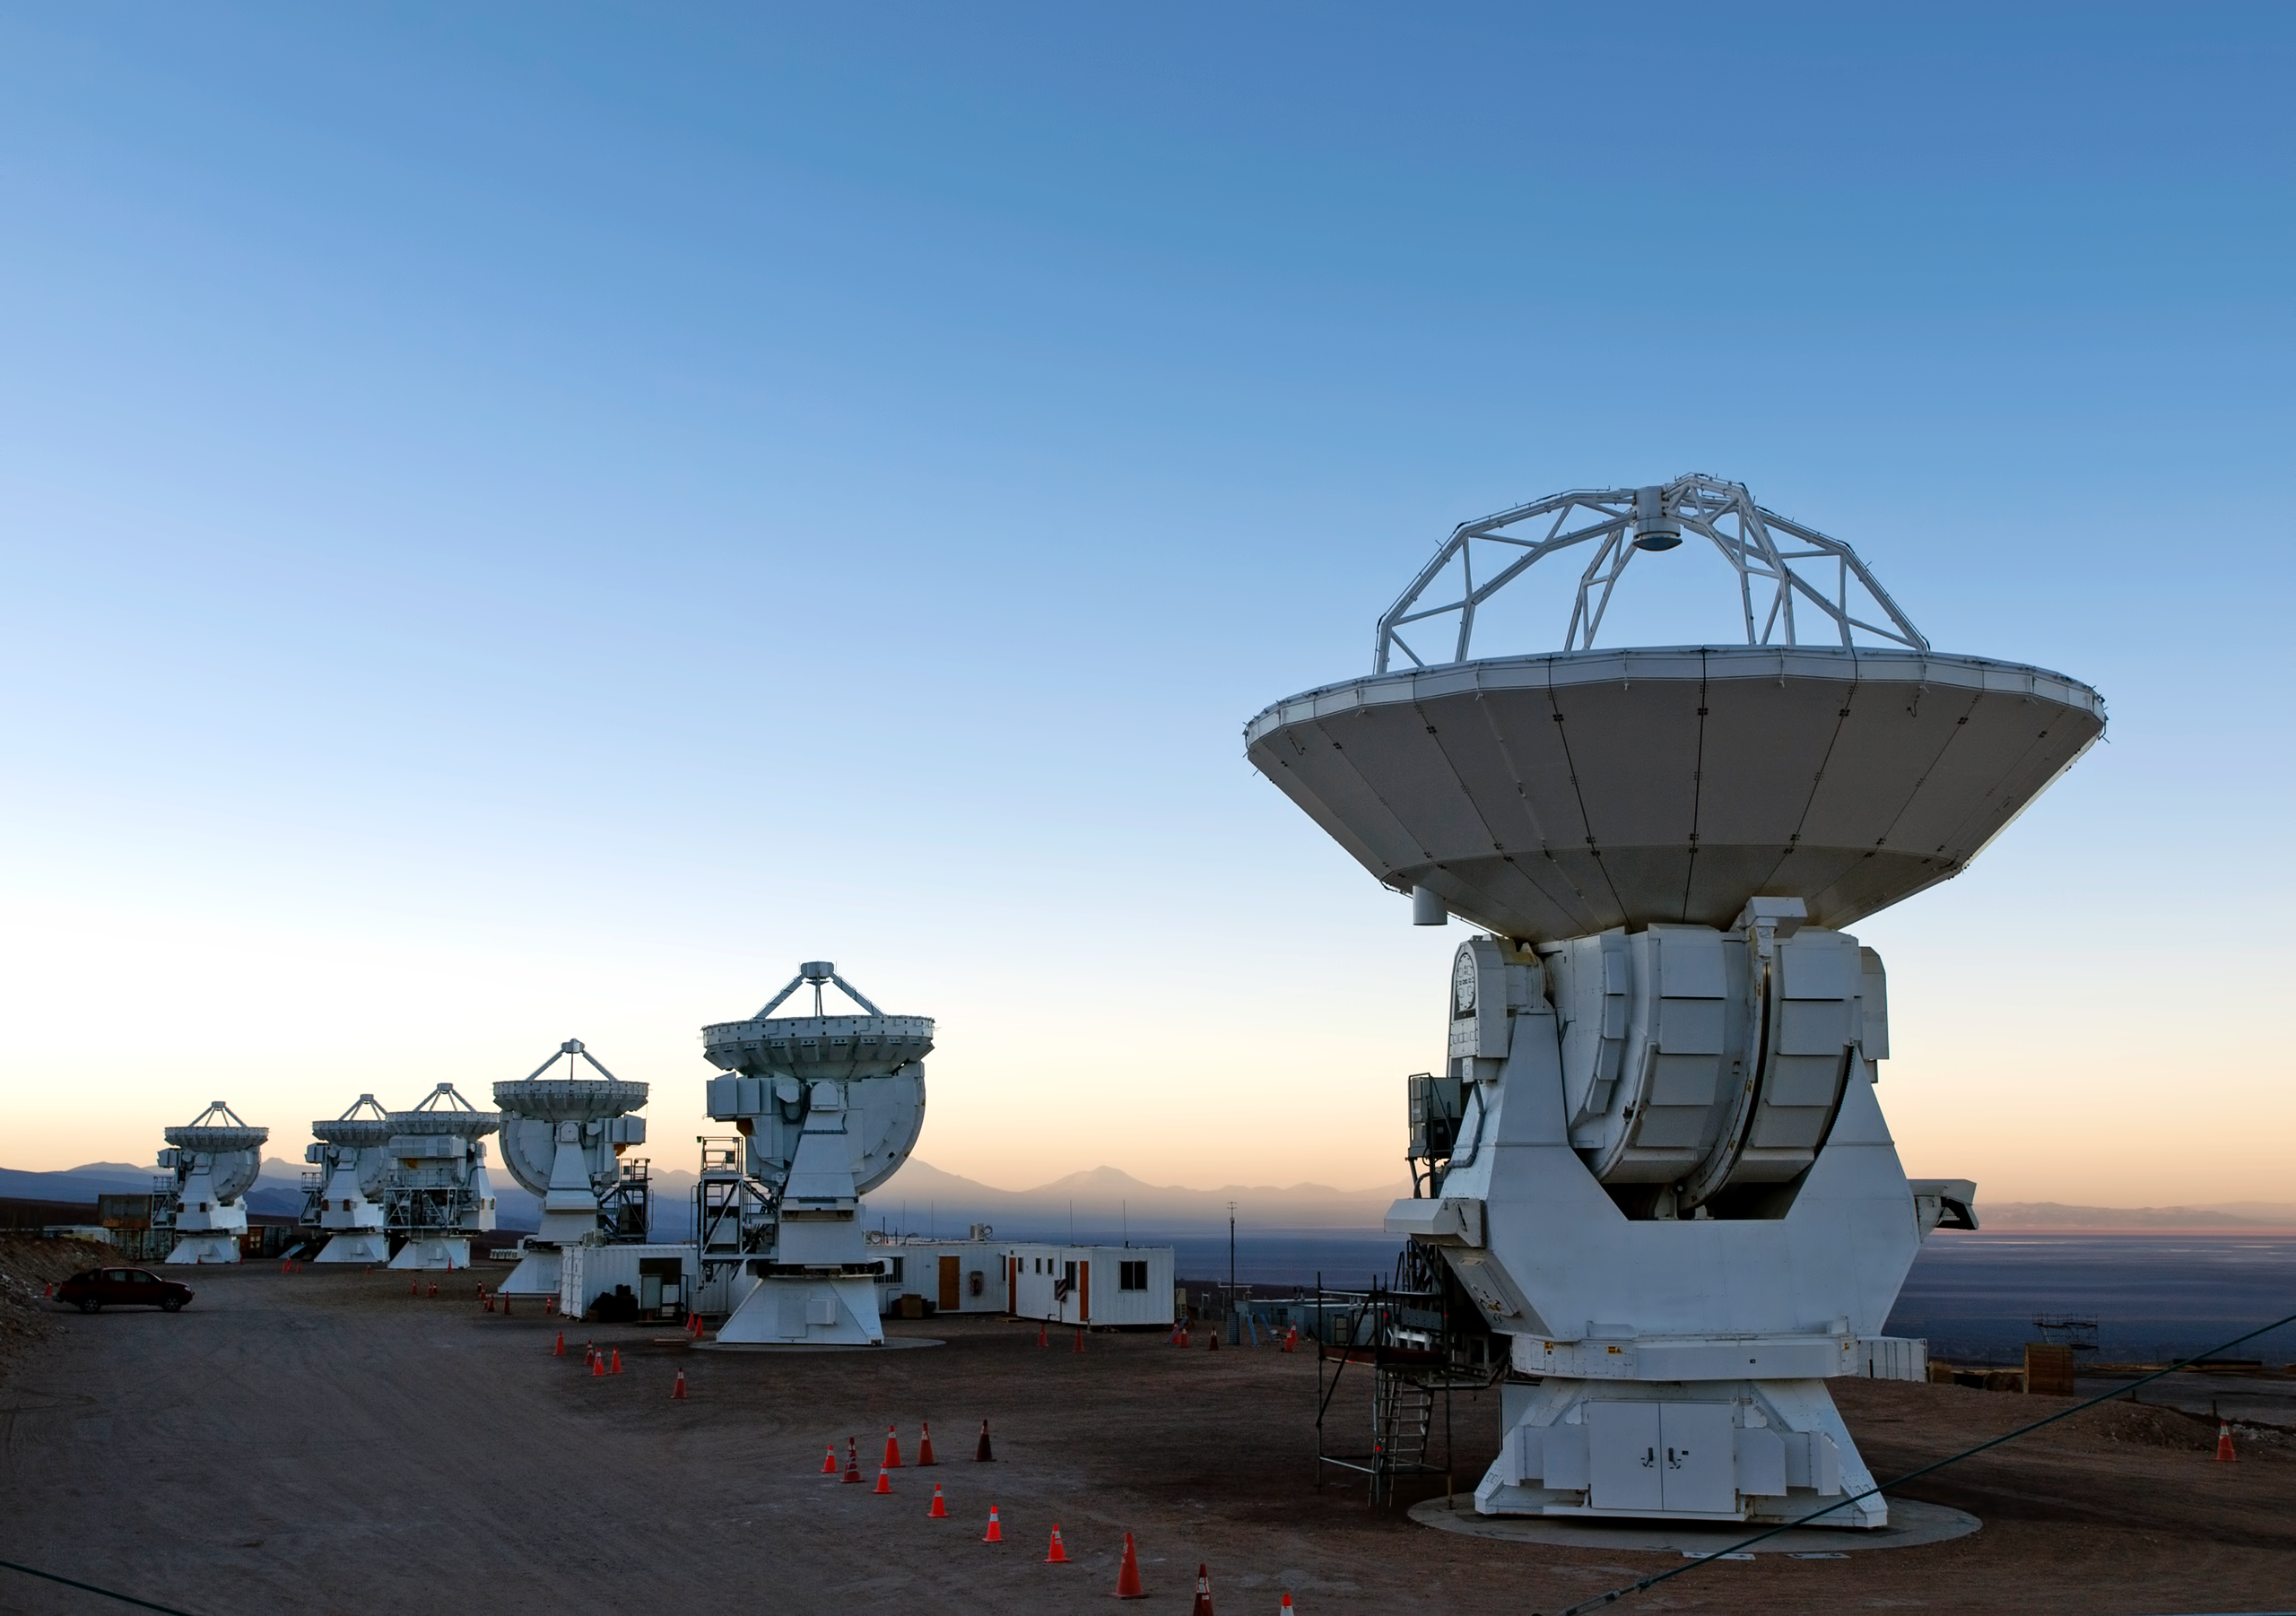

The dawn of the Atacama Compact Array (ACA)

Antennas of the Atacama Compact Array lined up in the dawn.

Credit: AUI/NRAO, Carlos Padilla